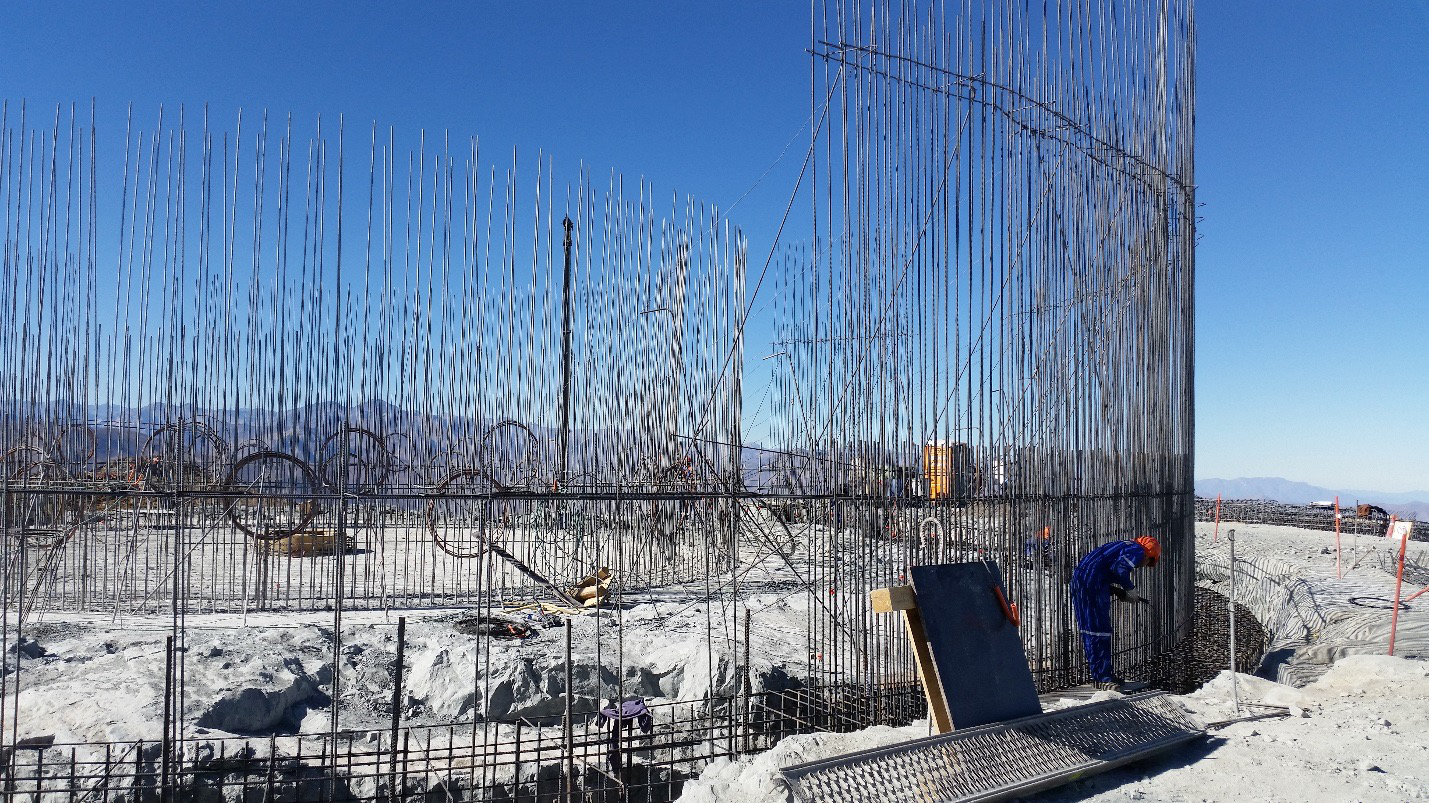

Work on the lower enclosure steel foundation on the main level platform

Work on the lower enclosure steel foundation on the main level platform. Concrete will be poured this week.

Credit: Rubin Observatory/NSF/AURA